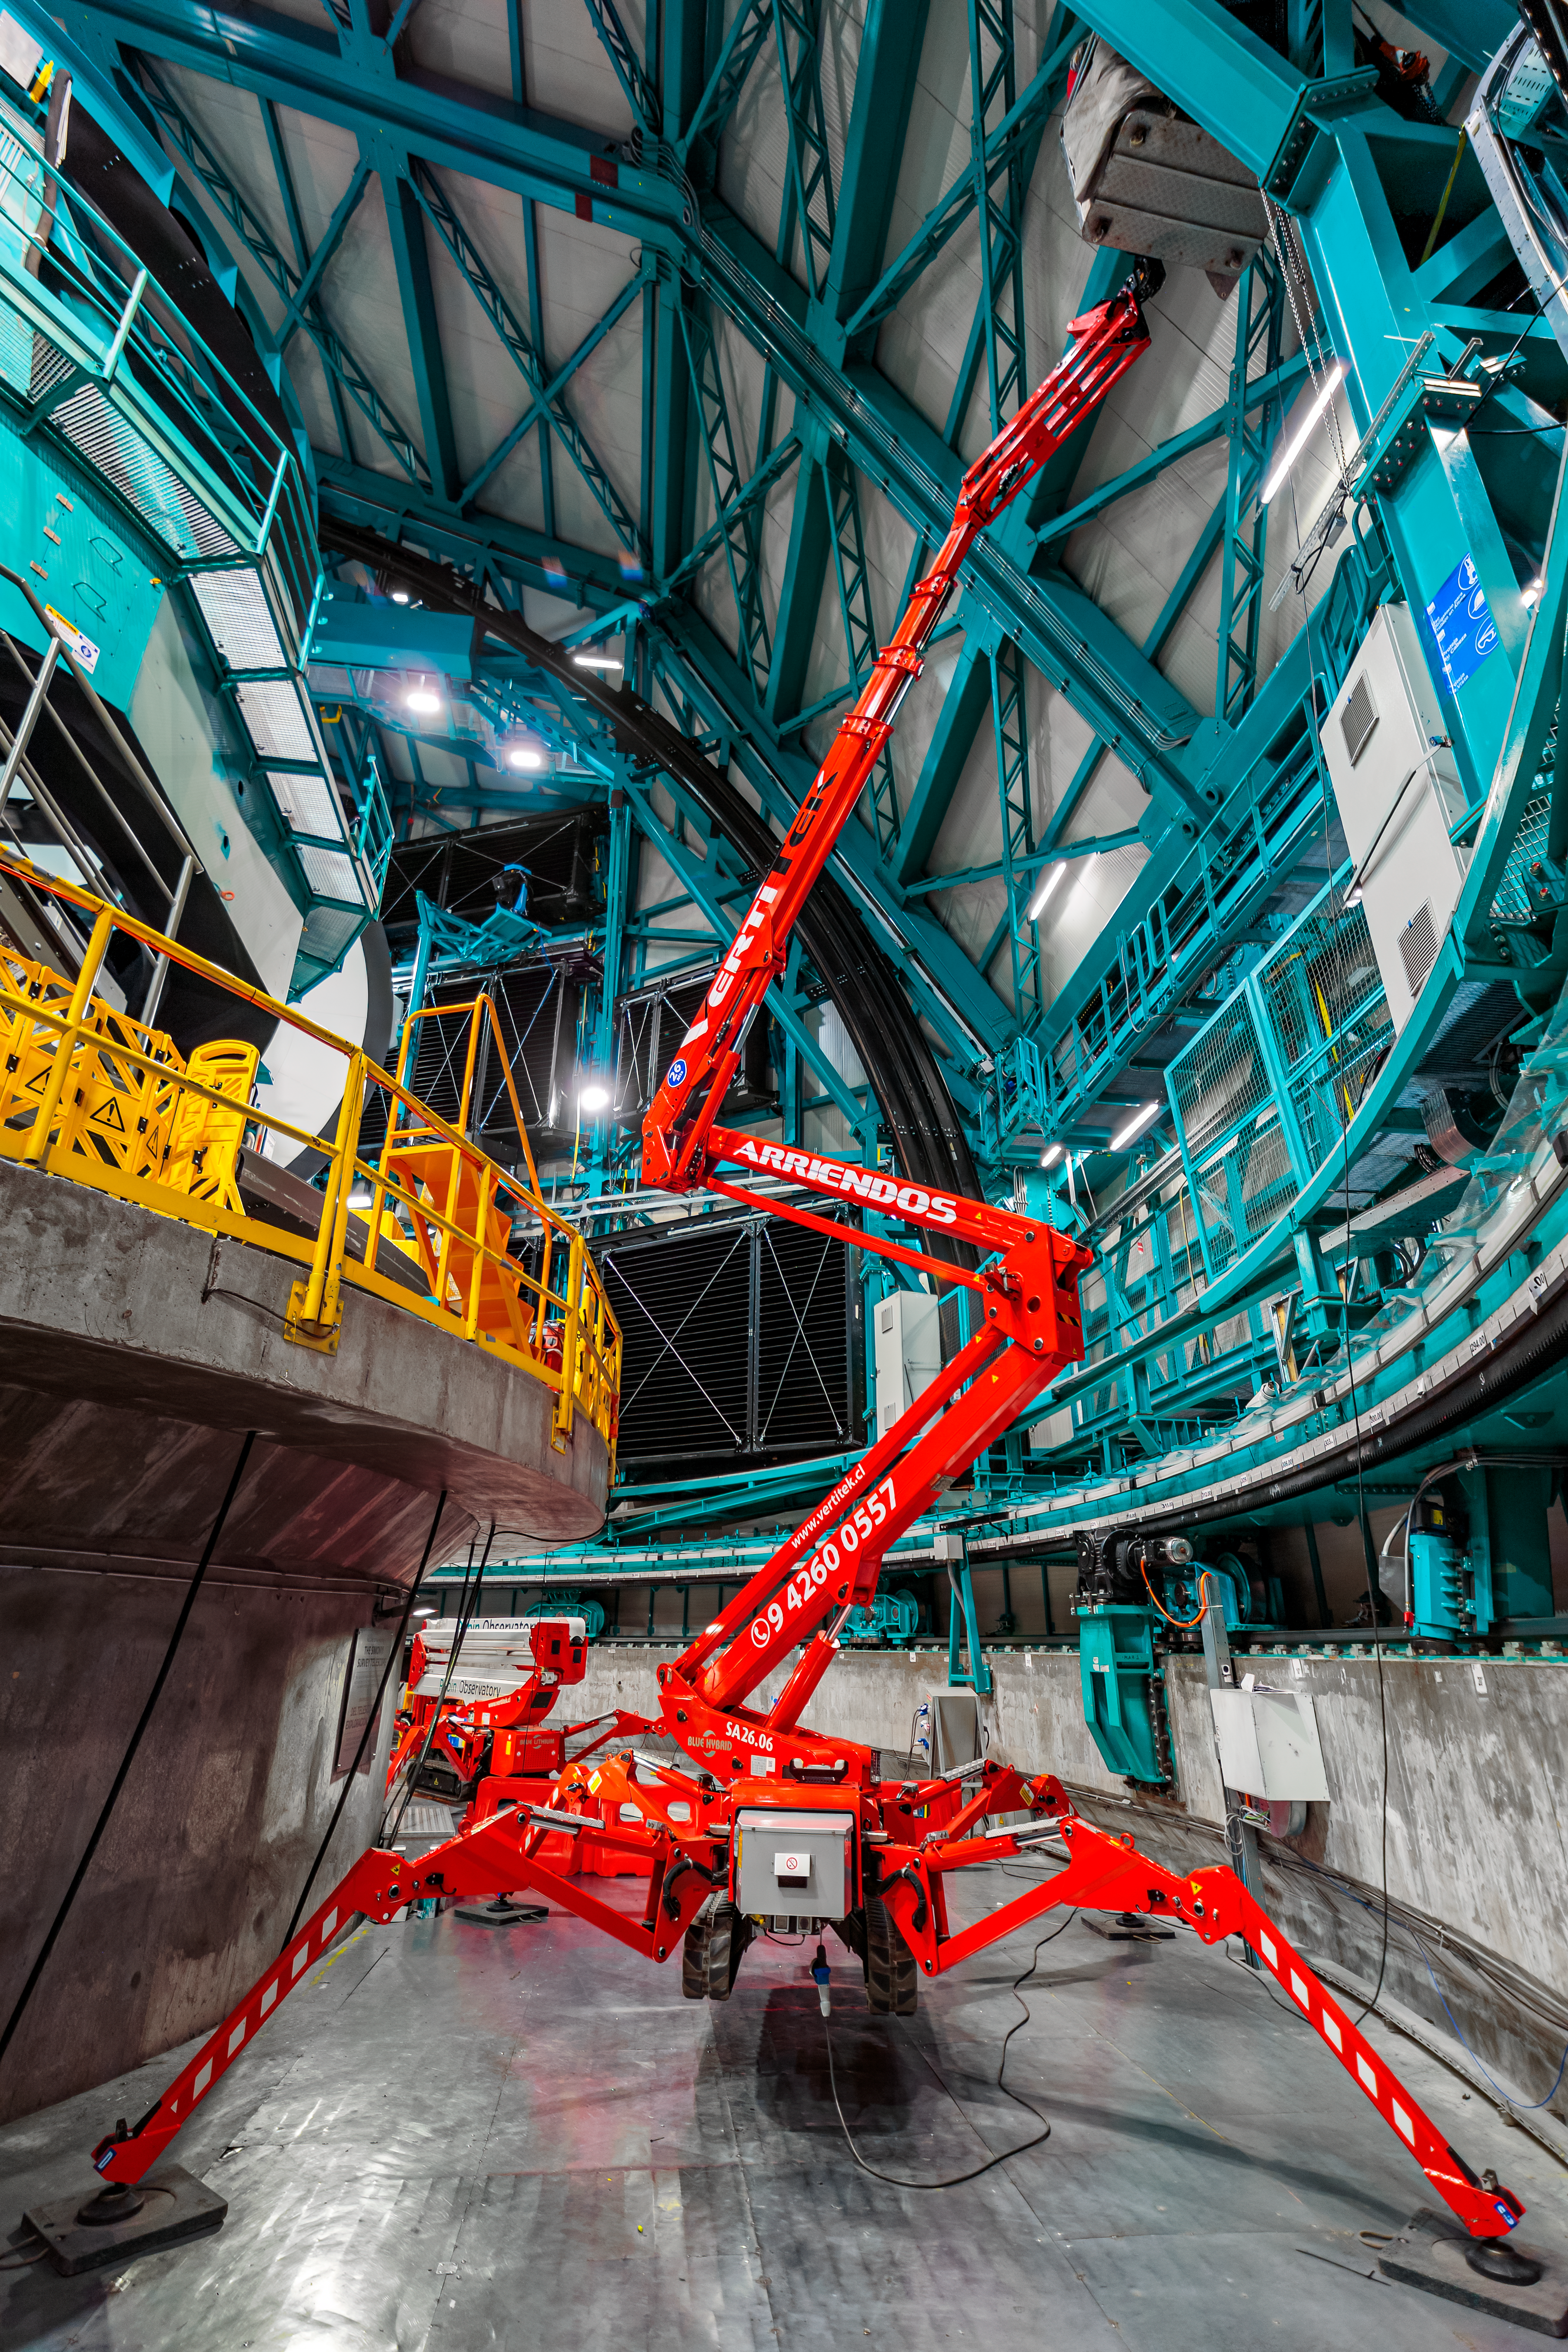

Crane Inside Rubin

A spidery crane inside NSF-DOE Vera C. Rubin Observatory.

Credit: RubinObs/NOIRLab/SLAC/NSF/DOE/AURA/P. Horálek